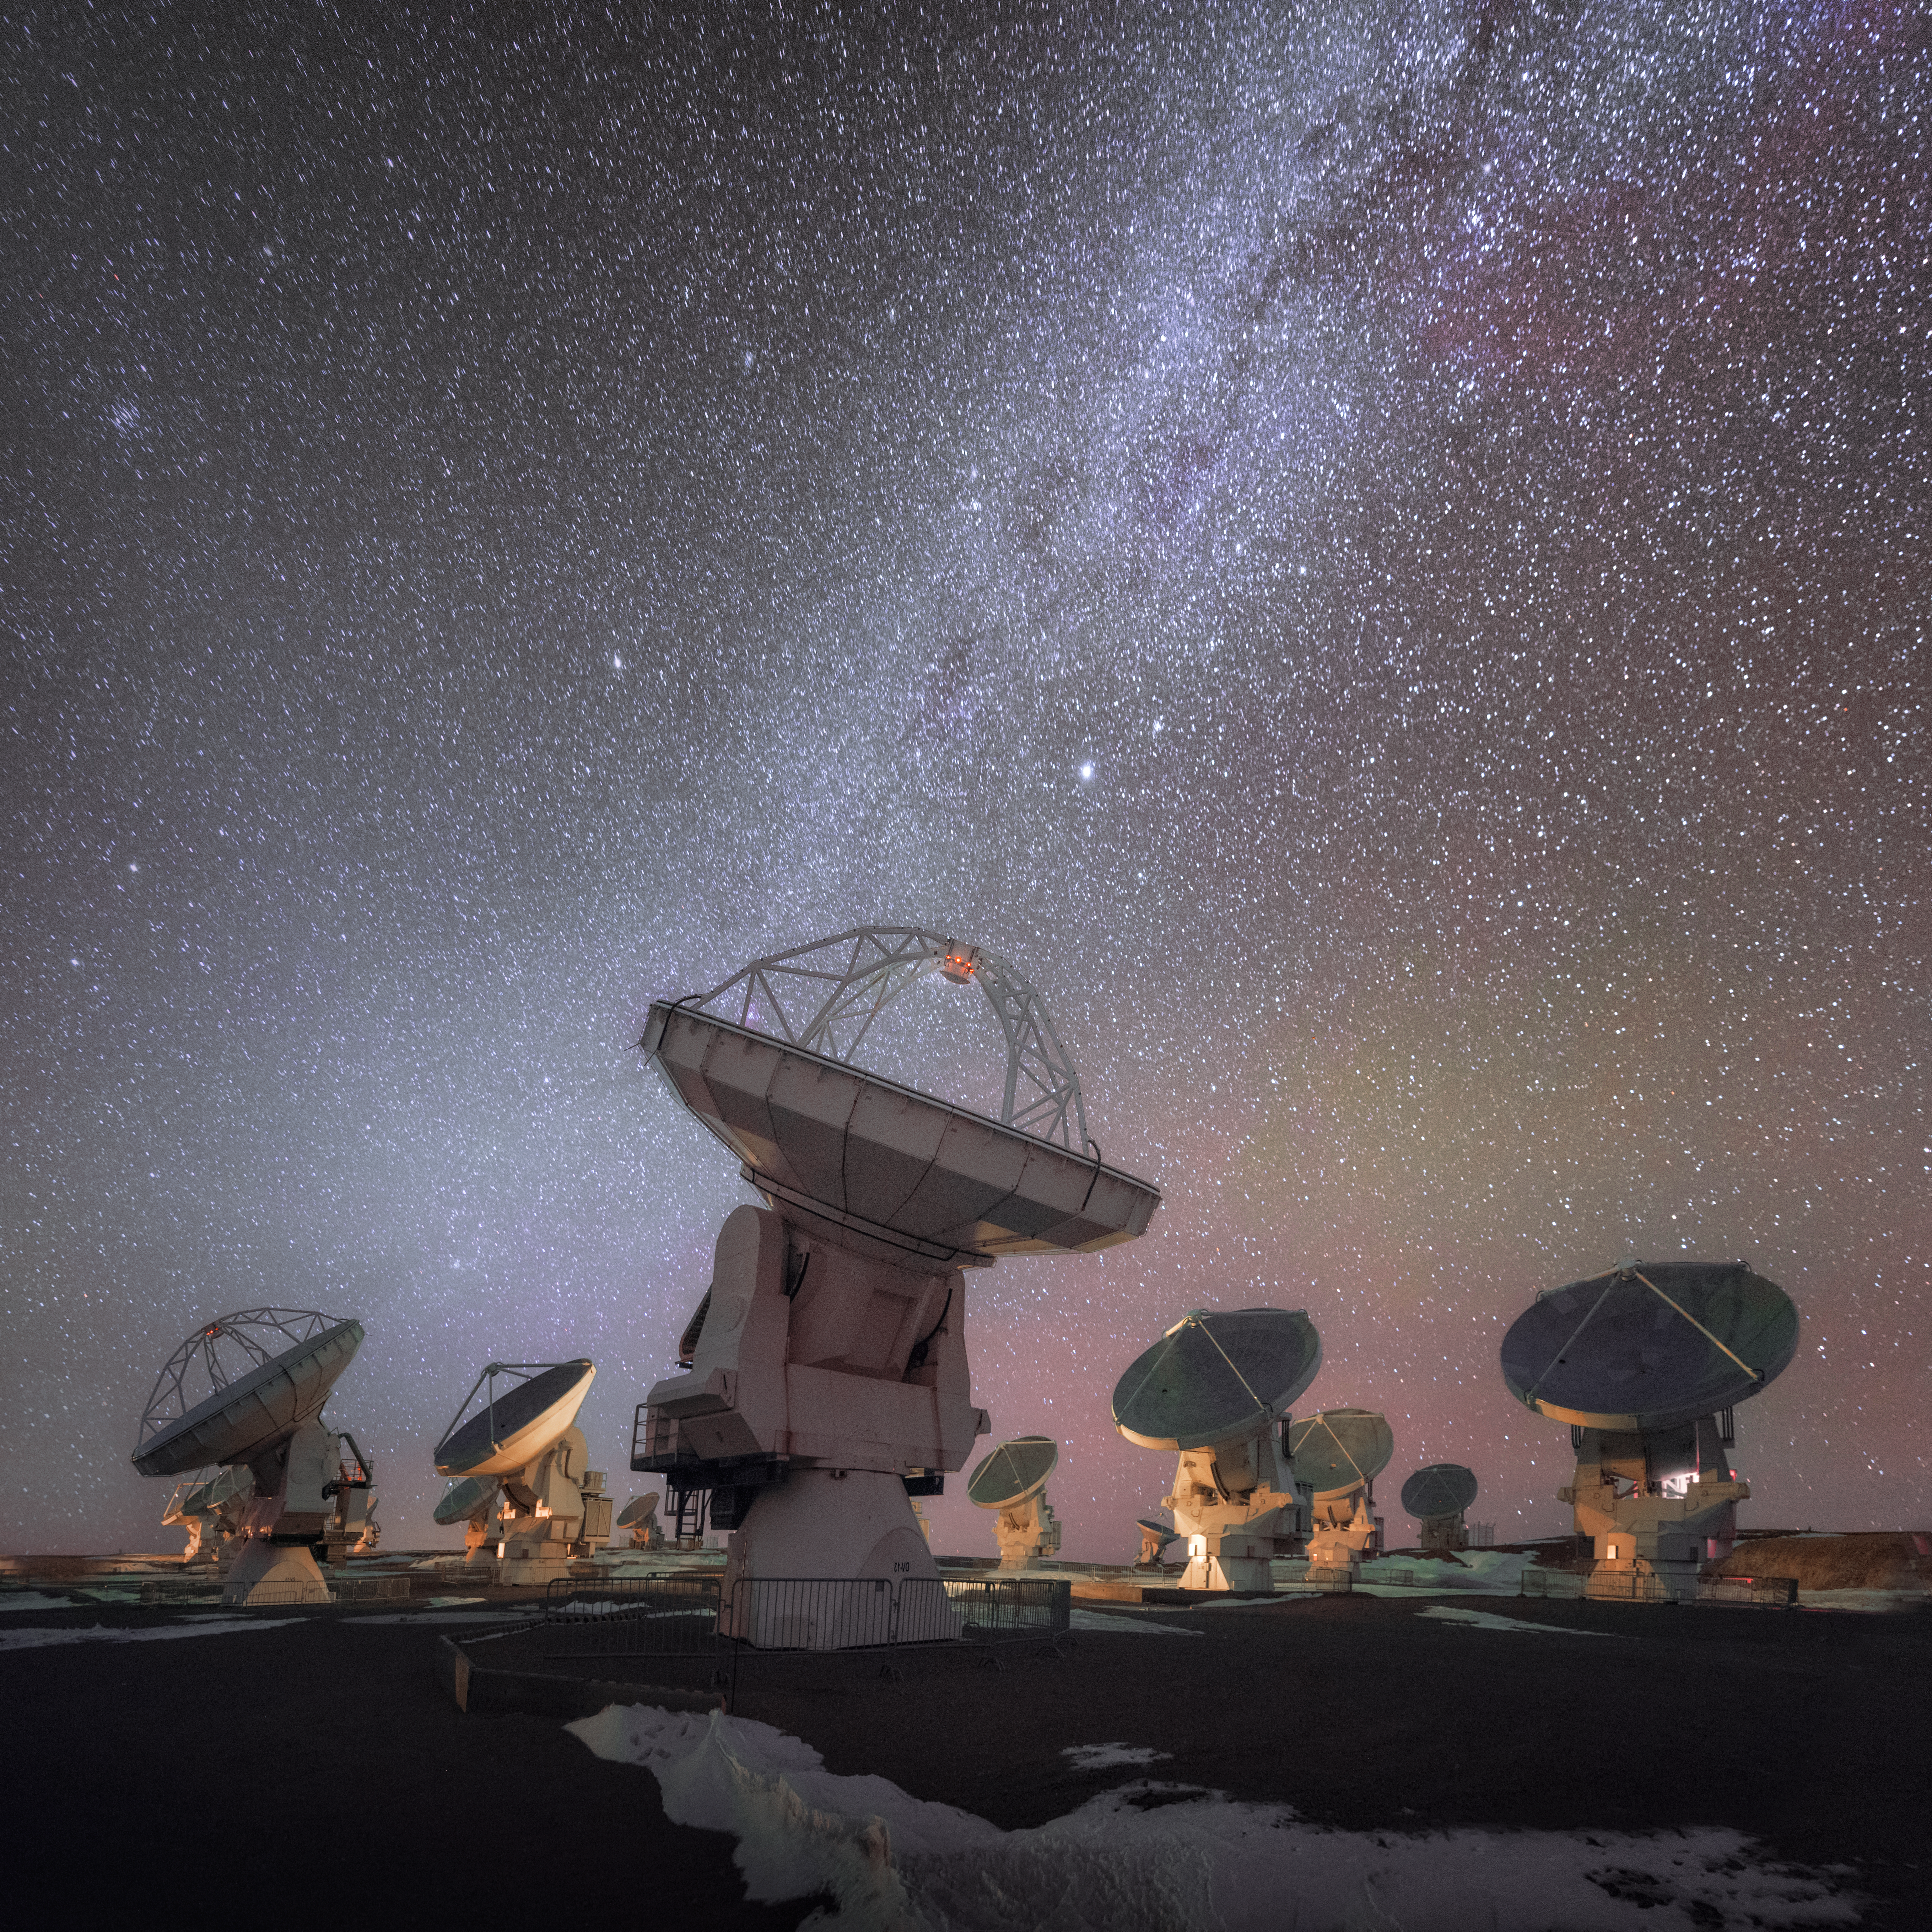

ALMA looking up at the Milky Way

This photograph shows ALMA, the most powerful ground-based telescope for observing the cool Universe — molecular gas and dust as well as the distant Universe. Situated in the Atacama desert ALMA is addressing some of the deepest questions of humanity: those of our cosmic origins, including the building blocks of stars, planets, galaxies, and life itself.

Credit: D. Kordan/ESO